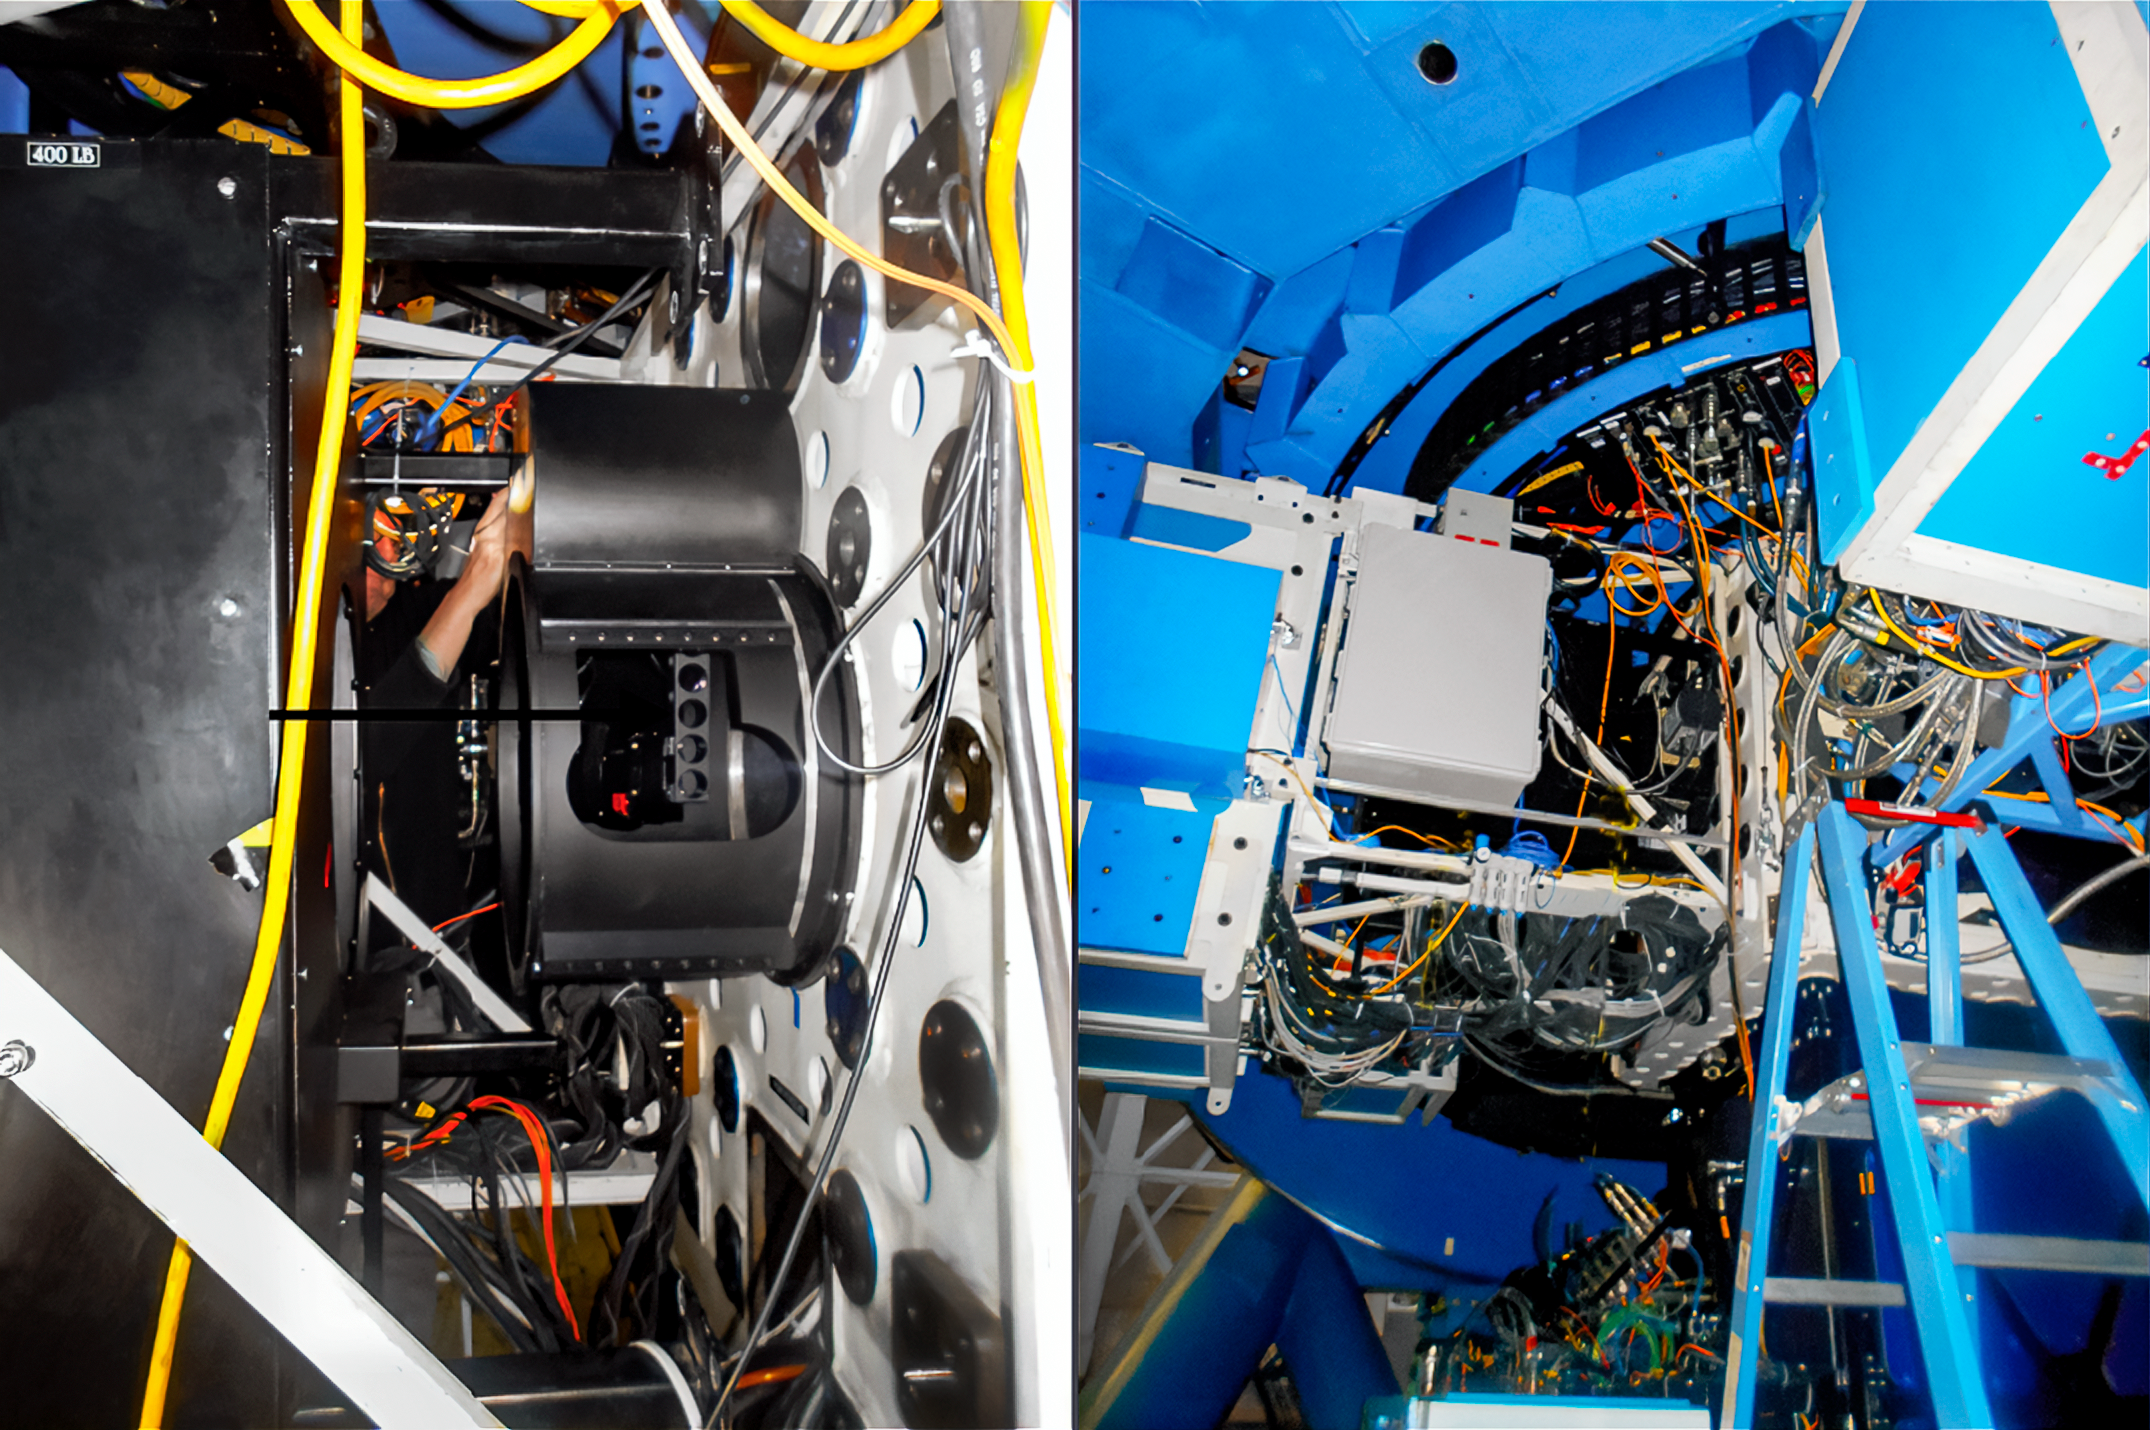

‘Alopeke on Gemini North

The ‘Alopeke instrument mounted at the Gemini North telescope.

Credit: NOIRLab/NSF/AURA